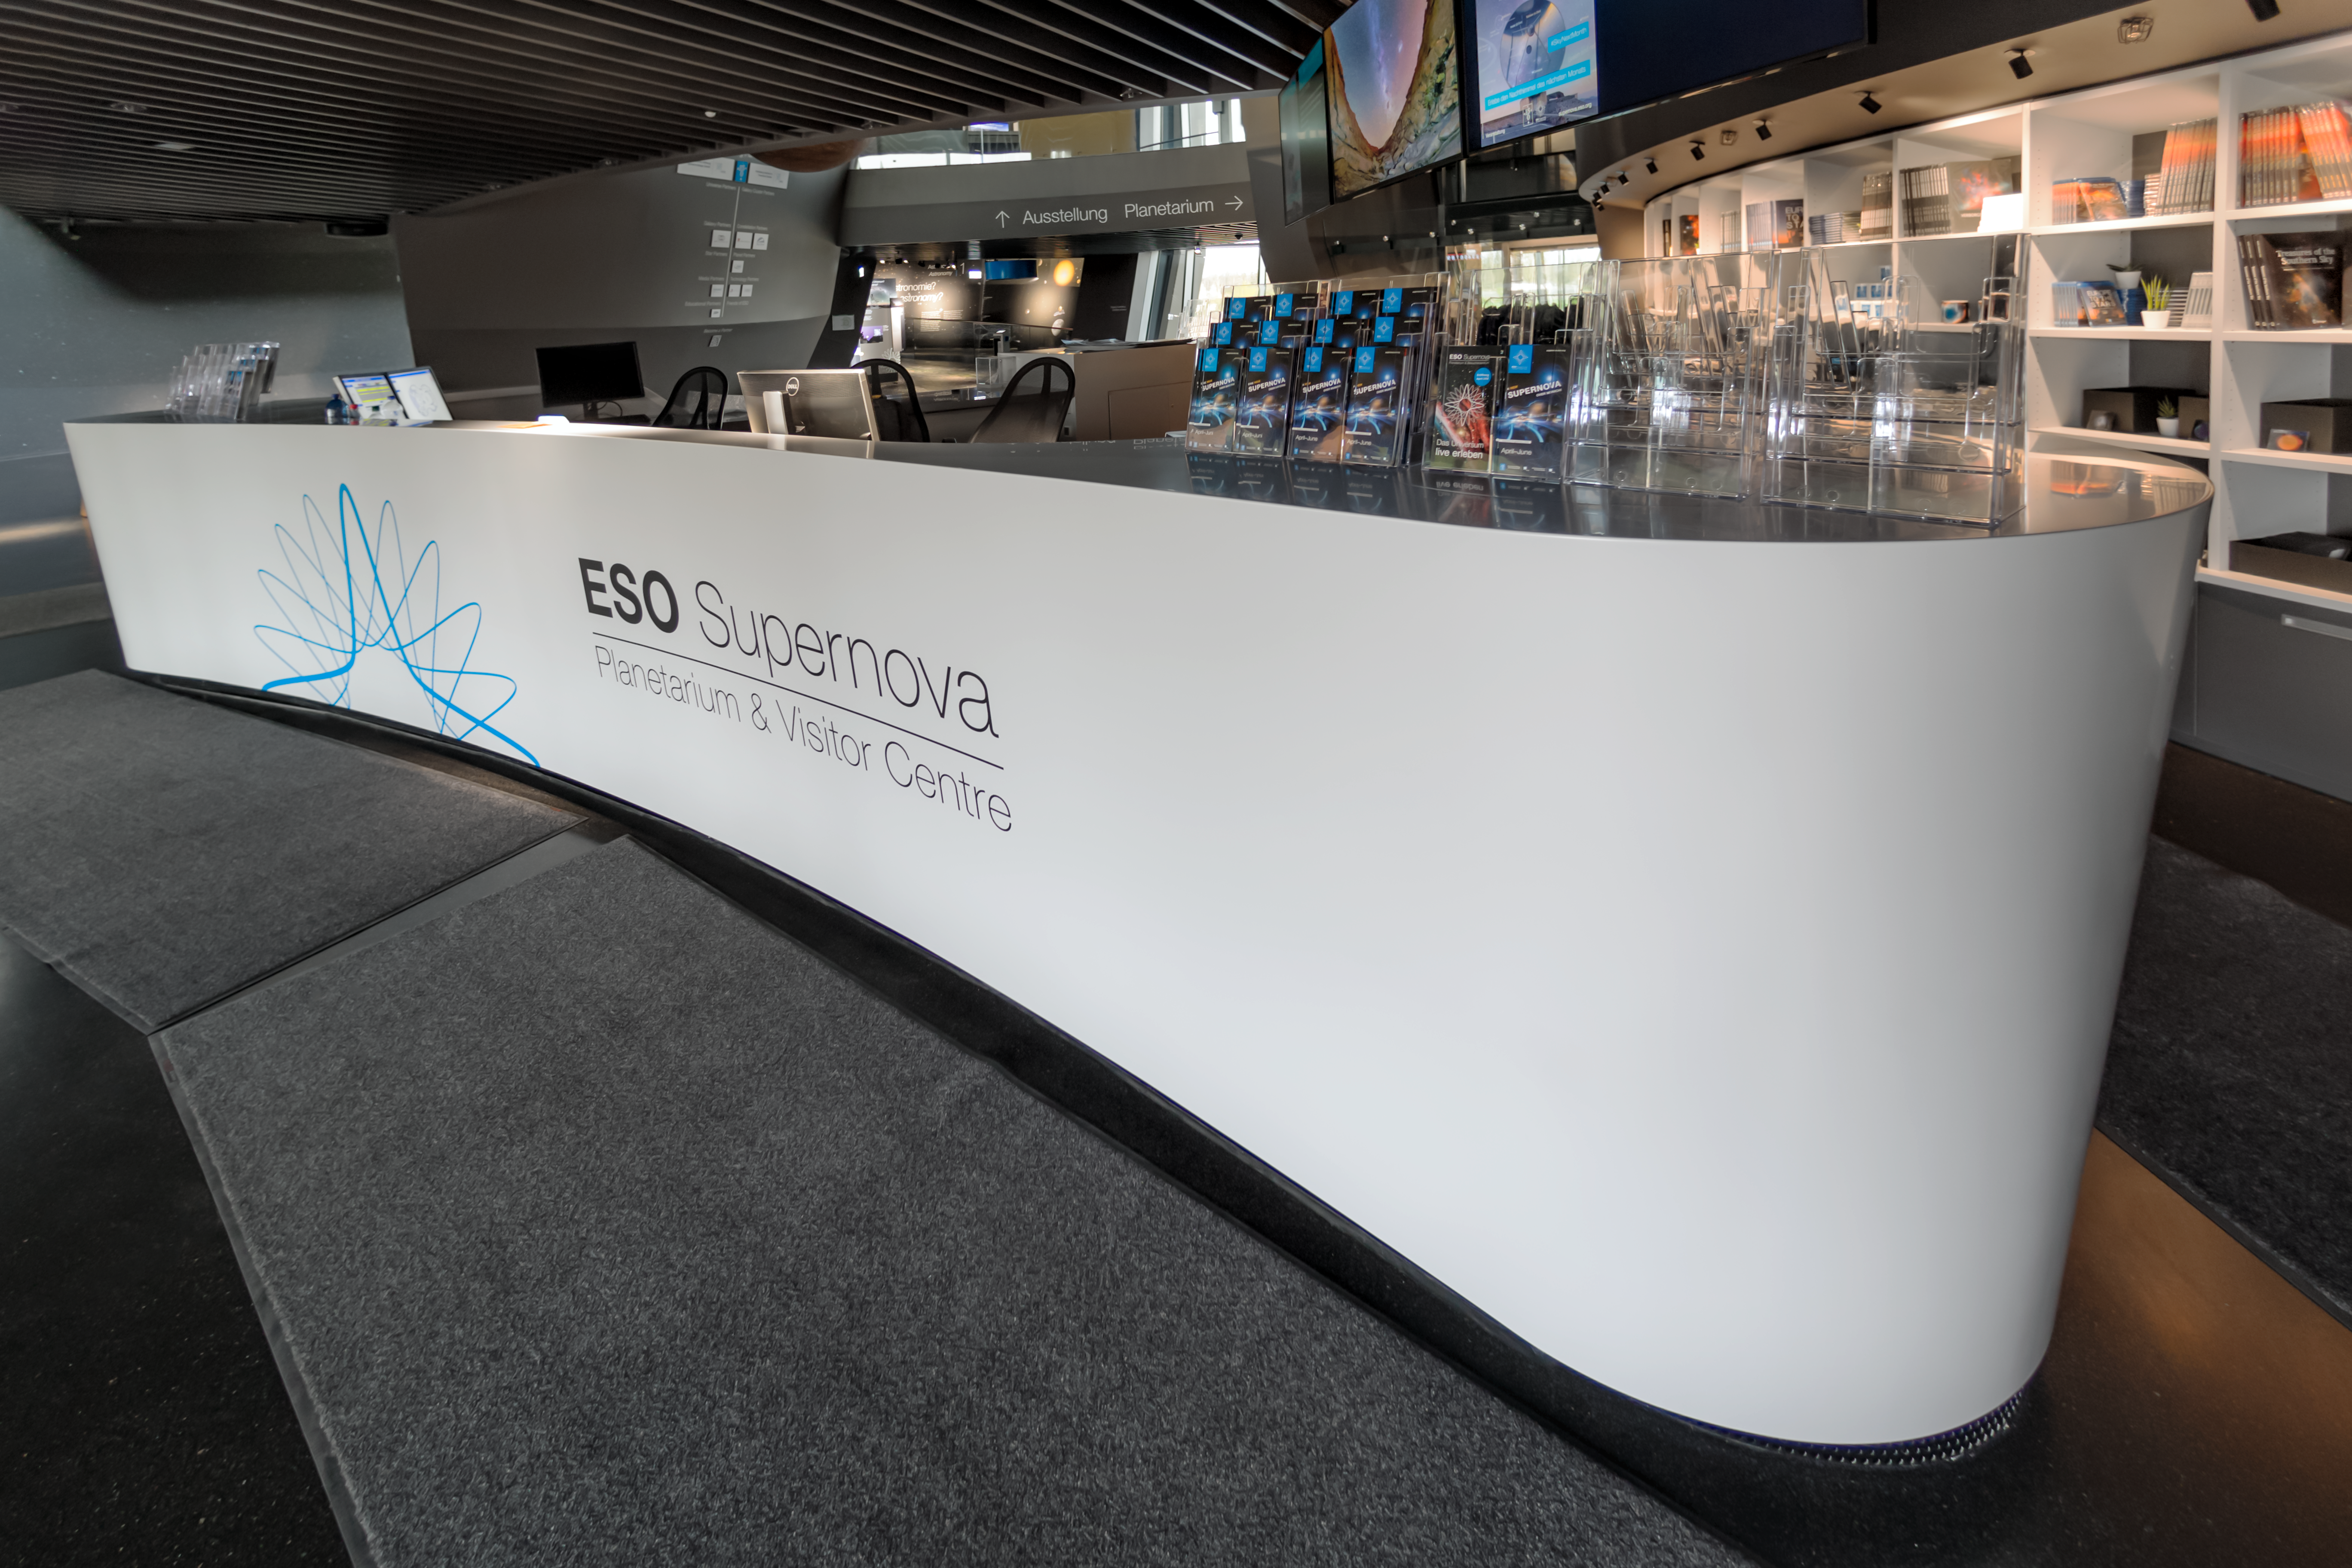

Supernova reception

The reception desk of the ESO Supernova Planetarium & Visitor Centre, where visitors will begin their exploration of ESO Supernova's outstanding, modern and interactive 2200 m2 astronomical exhibition.

Beginning at the reception of the ESO Supernova, shown here, visitors walk along a gently sloping 255-metre long path which winds around the building. Highlights of the exhibition include huge and beautiful wall prints of the cosmos, interactive station, real astronomical artefacts, and a mock-up of the Atacama Desert — the home of ESO’s telescopes.

Credit: ESO/P. Horálek